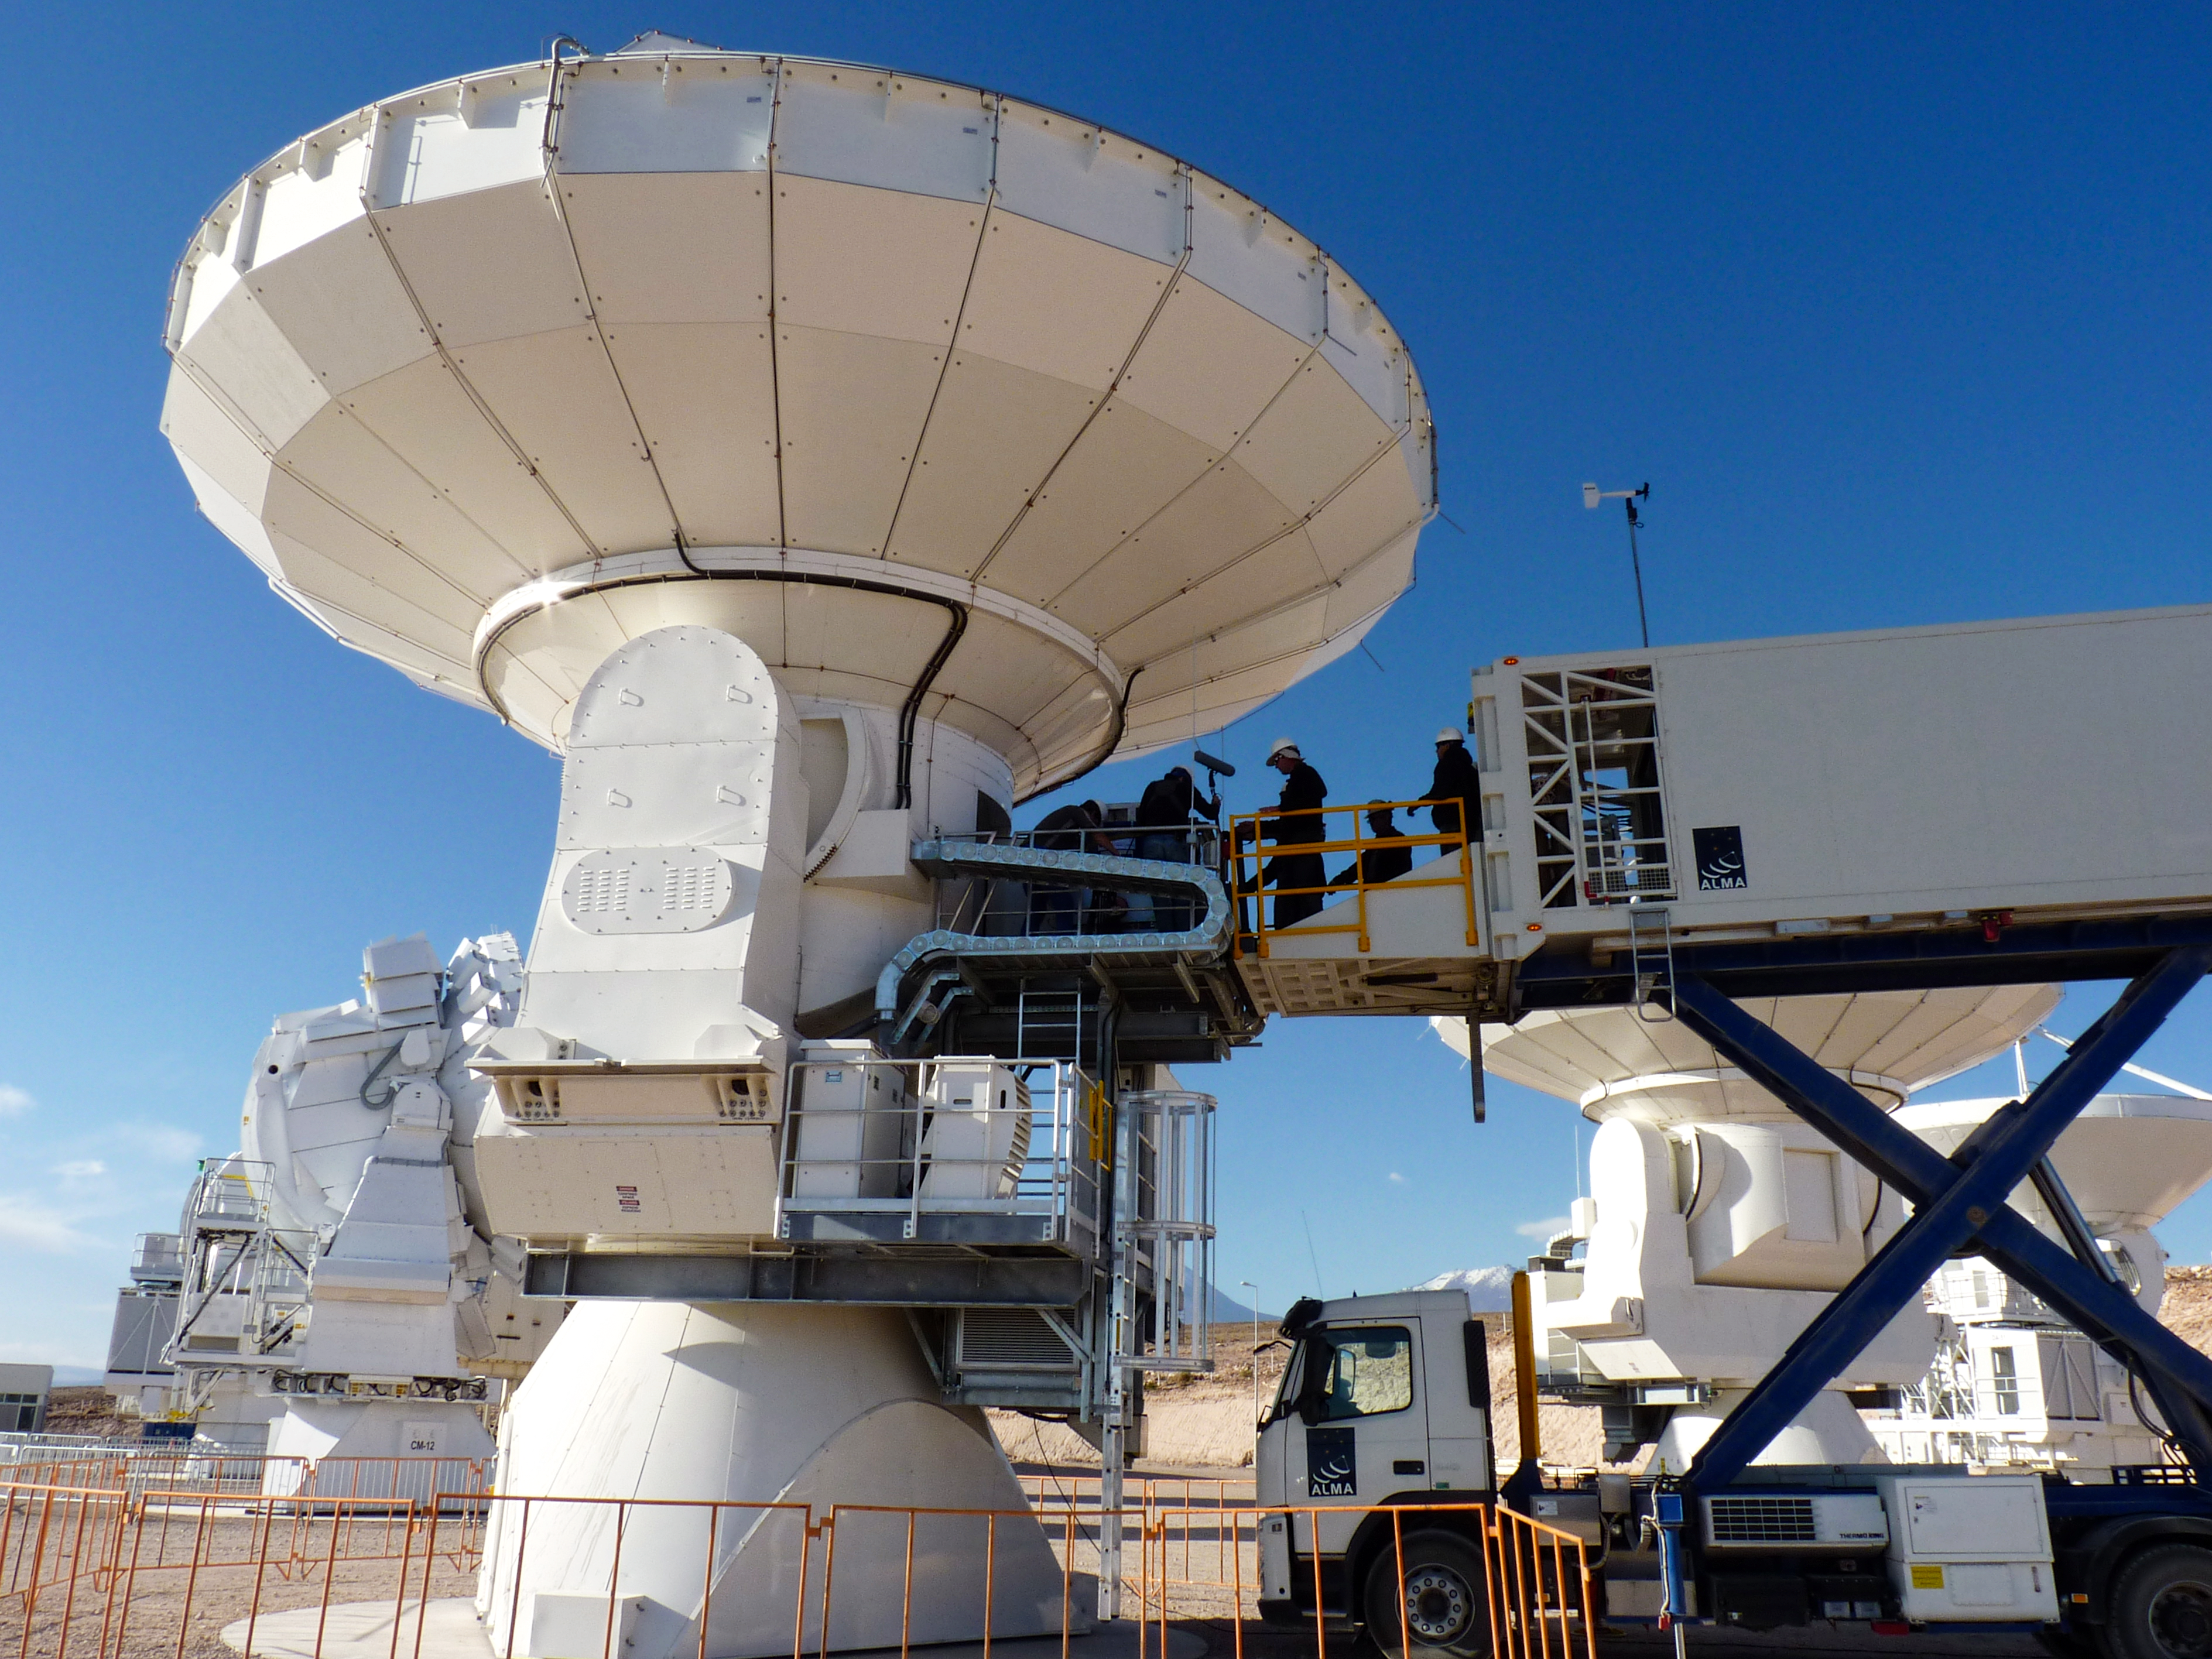

Close-up of one of the incredible ALMA antennas

This photo is from a media visit to ALMA, the Atacama Large Milimetre-Sub-Milimetre Array, by Ducth TV show Labyrint. This visit included the Dutch ESO Science Outreach Network (ESON), Marieke Baan.

Labyrint is a Dutch television show aiming to explore the maze of Science.

Credit: ESO